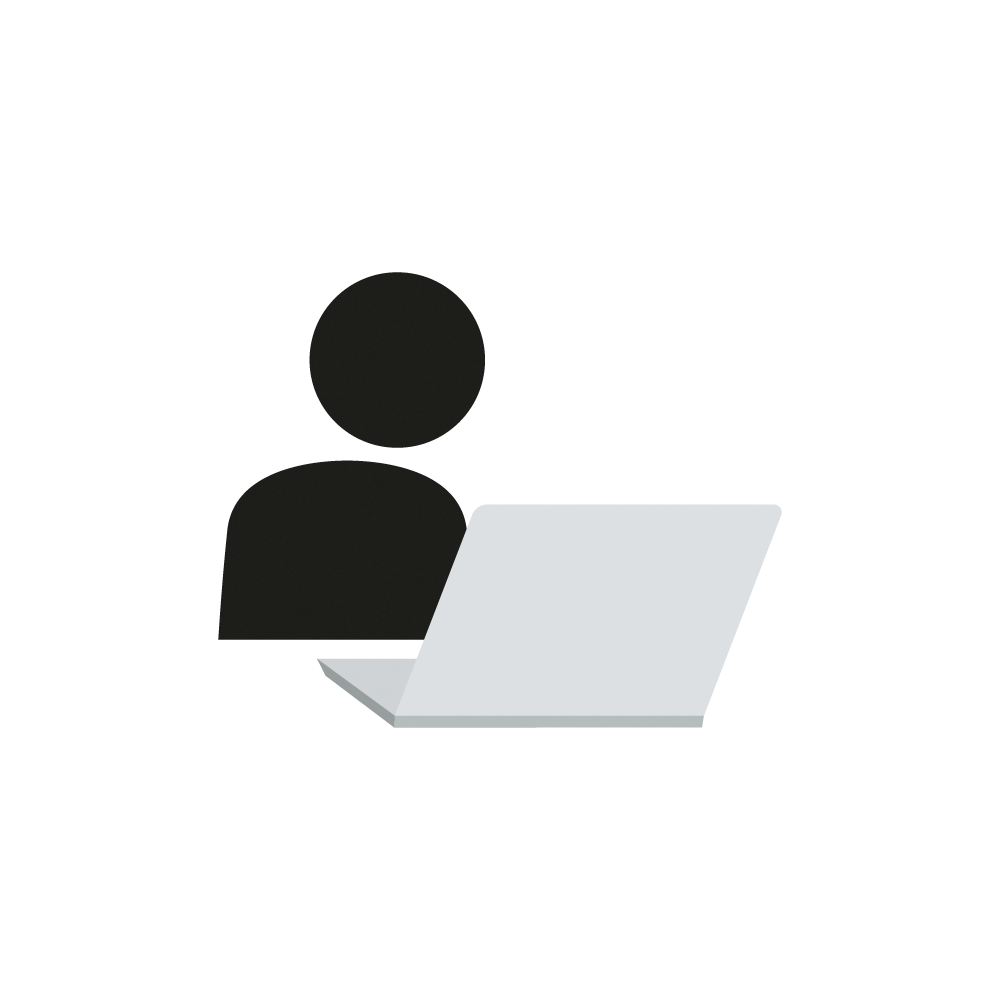

Student in Front of a Laptop Icon

An icon that represents a student working on a laptop.

Credit: RubinObs/NOIRLab/SLAC/NSF/DOE/AURA/J. Pinto